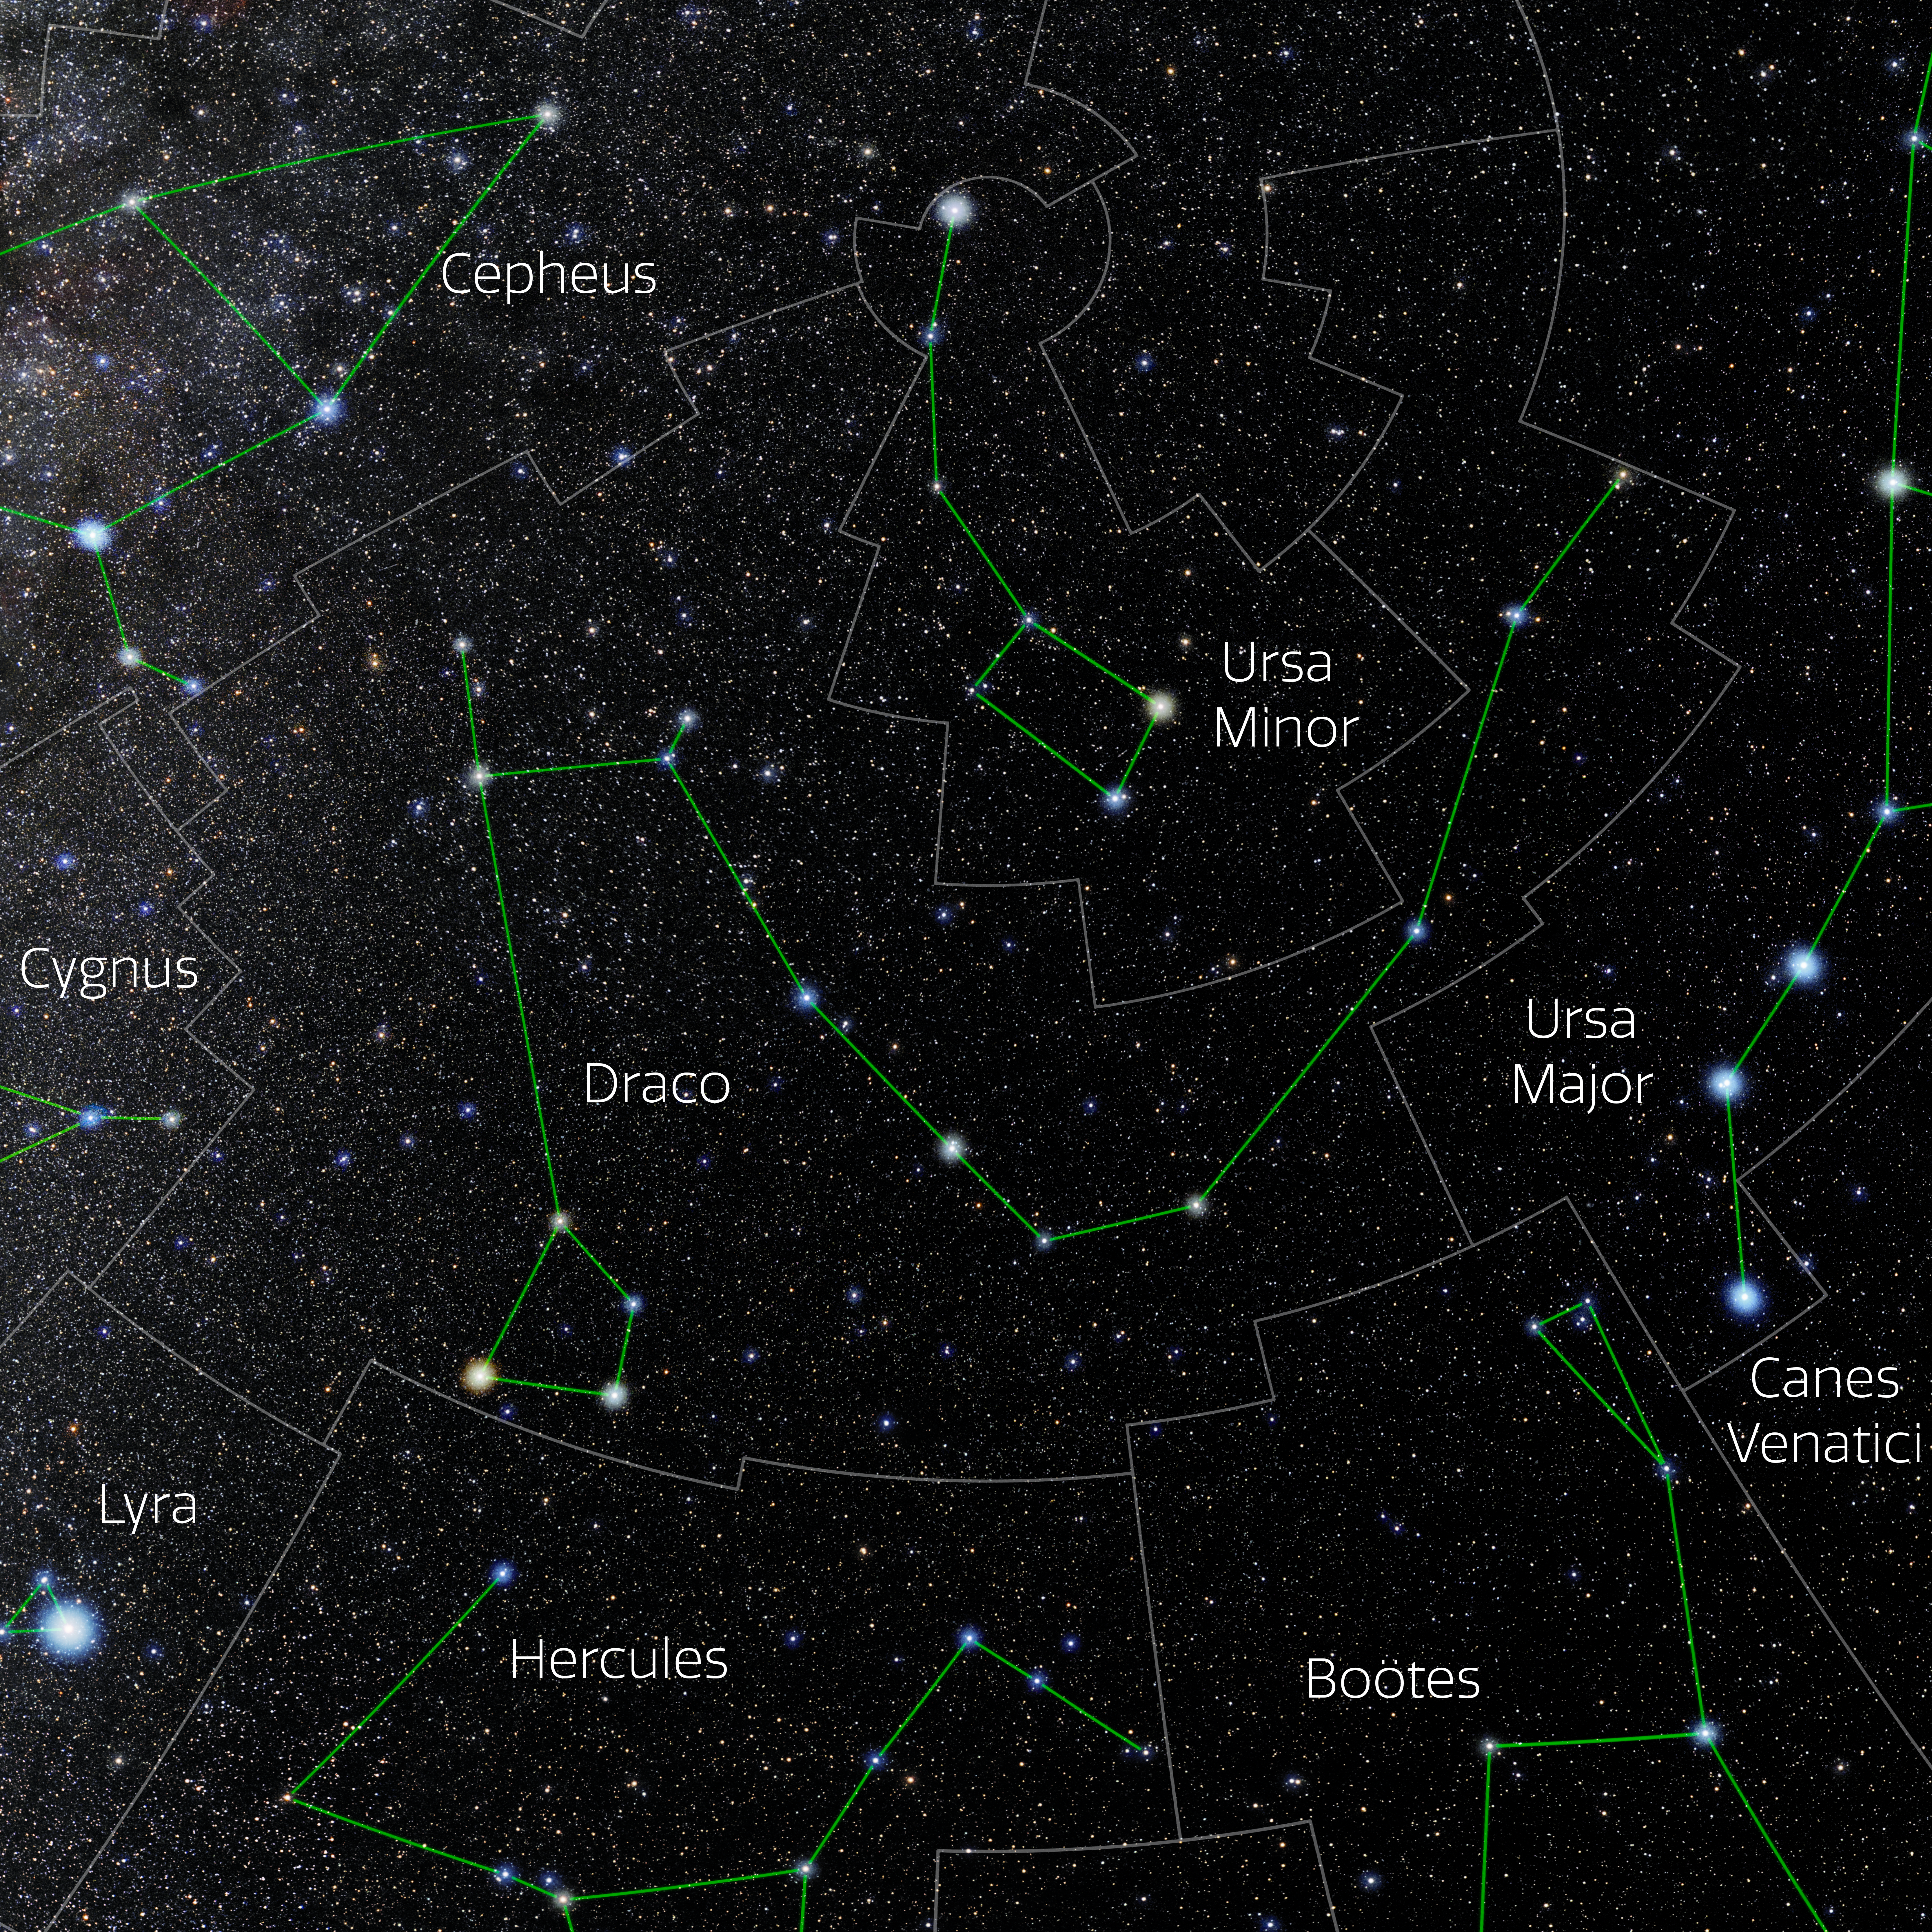

Draco (Annotated)

Photo of the constellation Draco with annotations from IAU and Sky & Telescope. Here is the non-annotated version.

Credit: E. Slawik/NOIRLab/NSF/AURA/M. Zamani